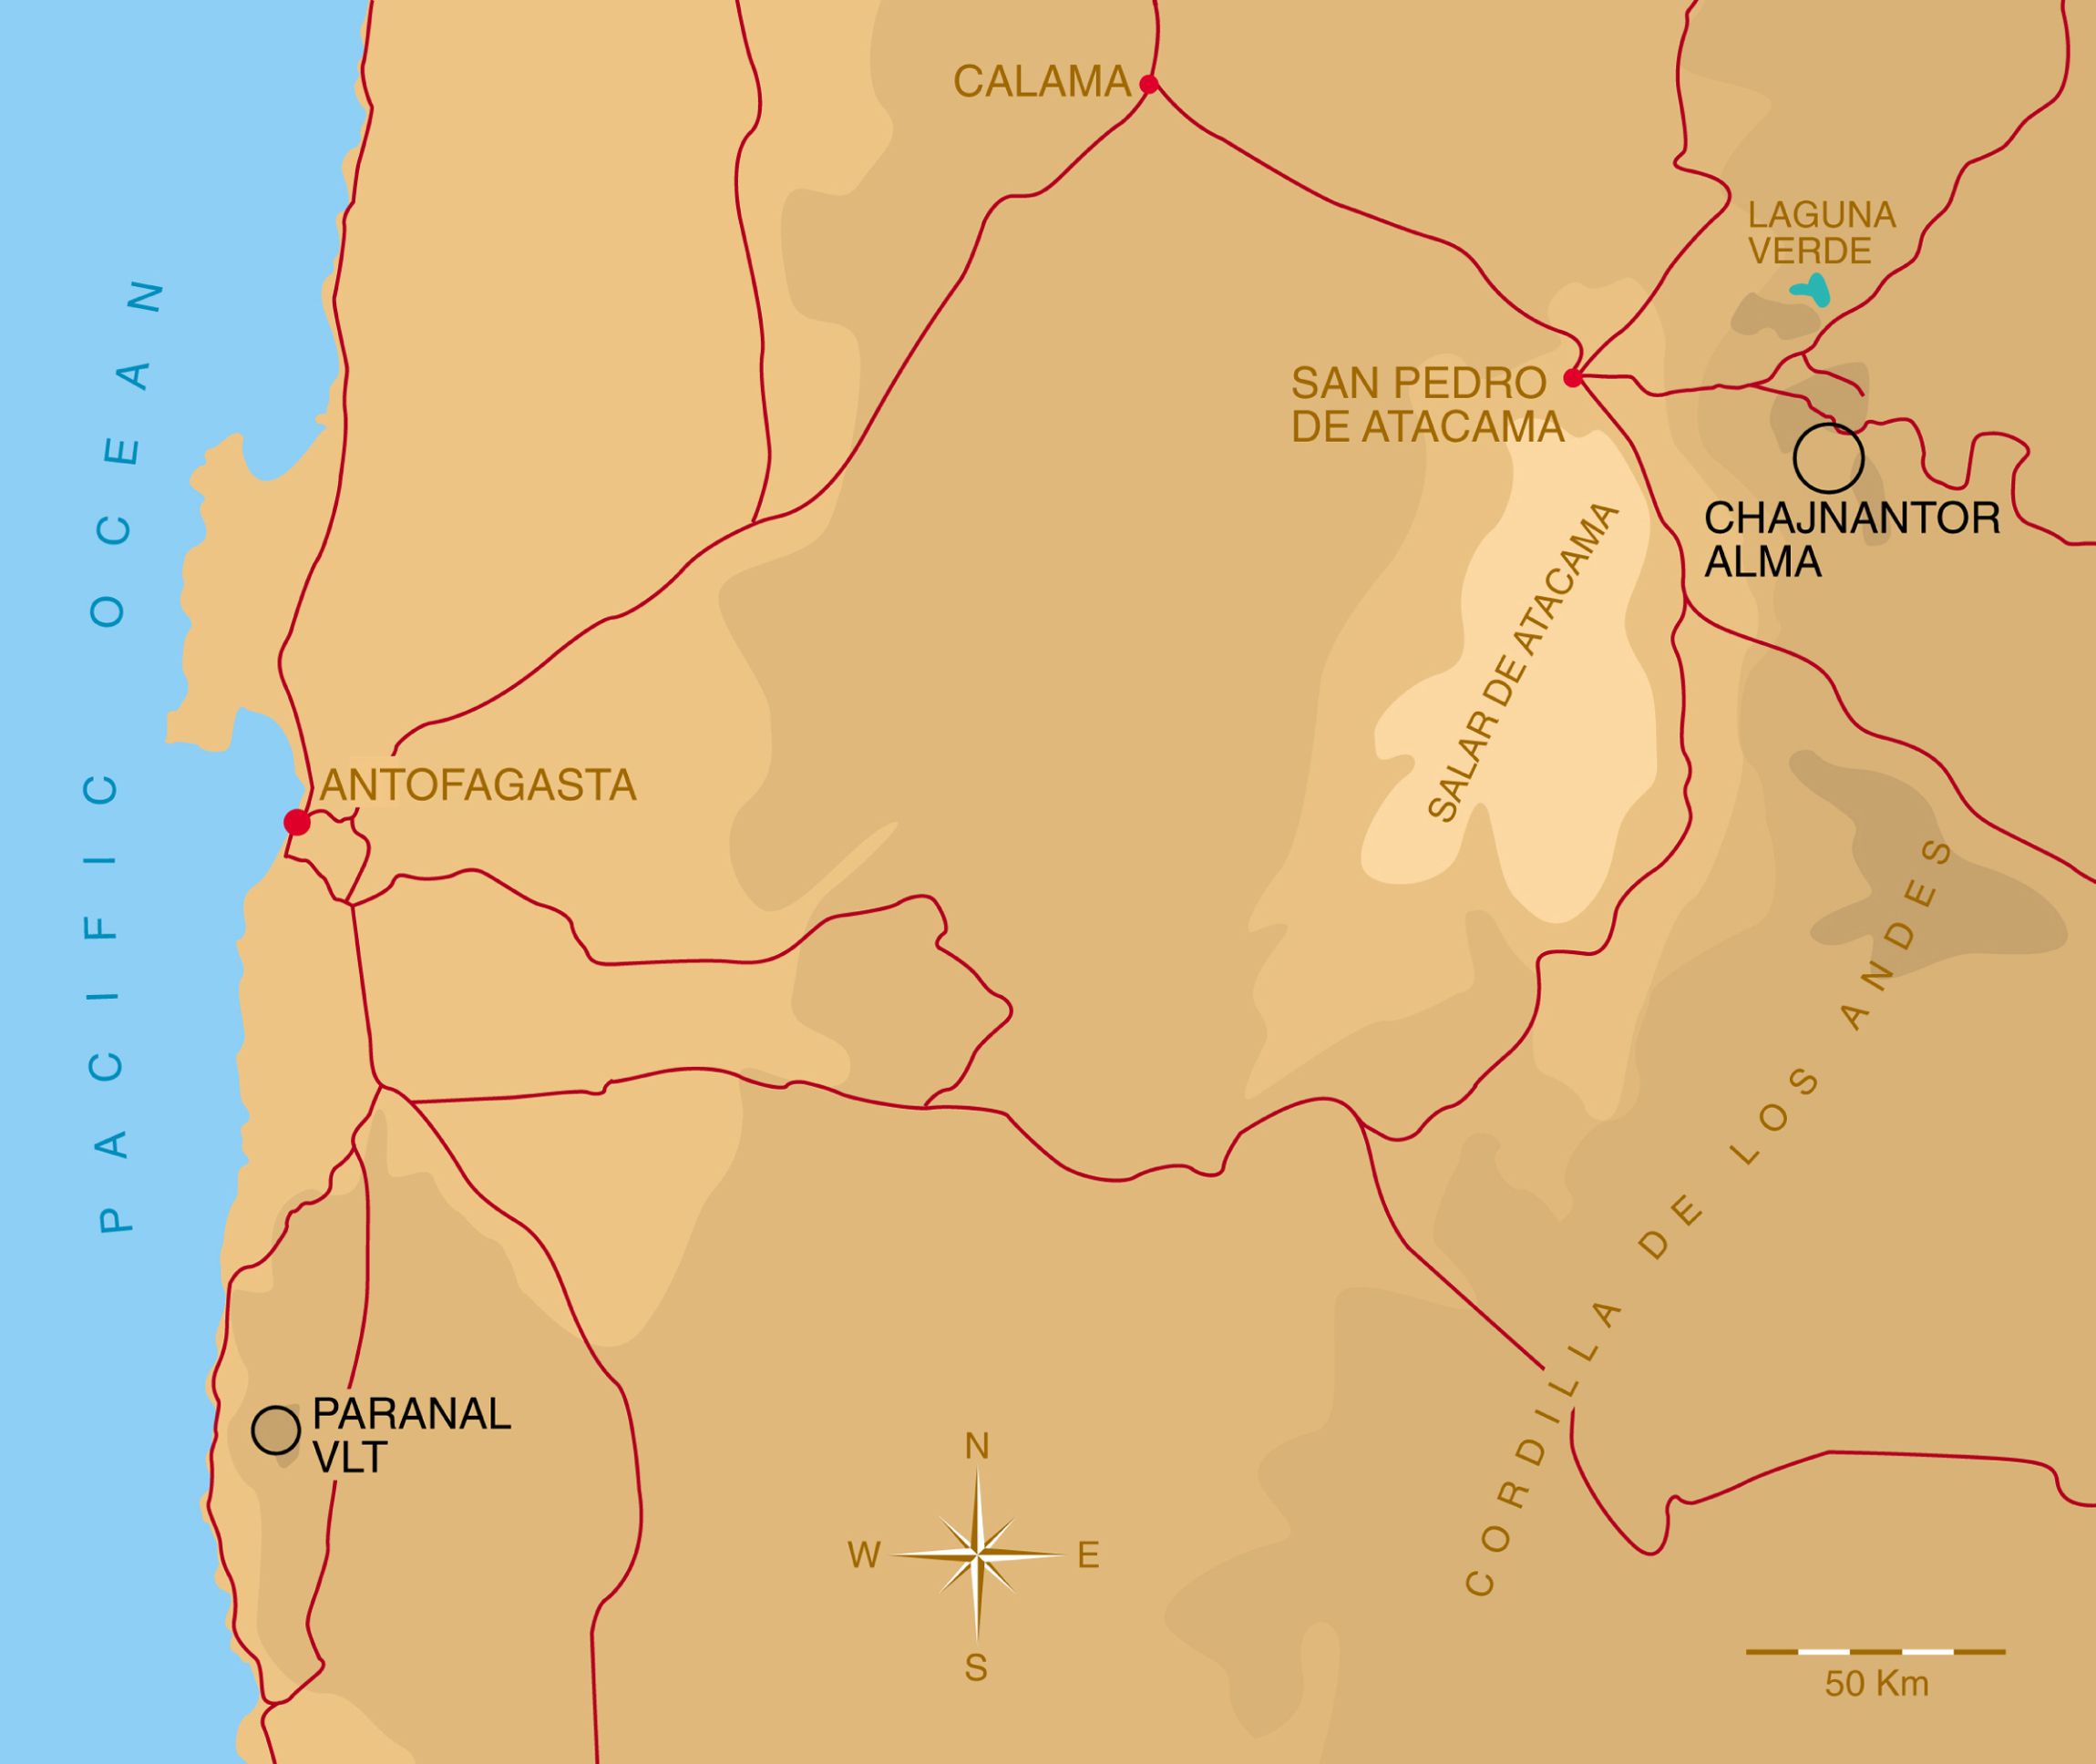

Geographical map with VLT and ALMA locations

Geographical map with the sites of the VLT and ALMA indicated.

Credit: ESO